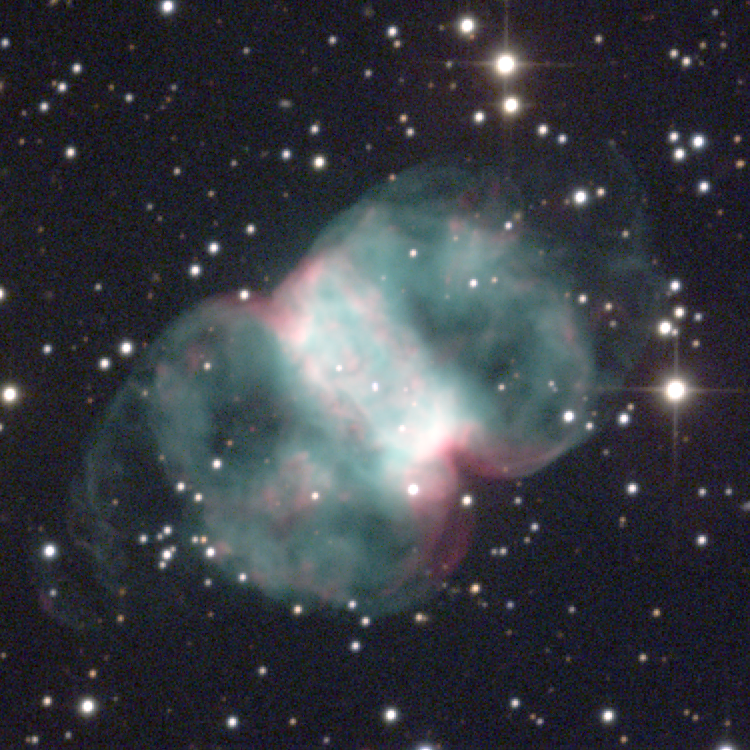

M76, NGC 650/651

The planetary nebula M76 in the constellation Perseus has been known under several names, such as the Cork, Butterfly or Barbell Nebula, but is most often called the Little Dumbbell (see the Dumbbell itself). M76 was given two NGC numbers because Herschel believed it to be an unresolved double nebula. It is one of the faintest Messier objects, with an integrated visual magnitude fainter than 12 and generally low surface brightness. The sharp edges of the central rectangular portion contrast with the large wisp-like extensions appearing as two overlapping ellipses centered on the short axis of the rectangle. The central star is still visible at a photographic magnitude of 16.5, and is variously sized from 0.6 solar masses to 0.9 solar masses at temperatures from below 100,000K to above 170,000K. Combining the observed morphology with measurements of the velocity field across the nebula, it becomes quite difficult to construct a physical model for just how this central star ejected its envelope. The two current best suggestions are a double coaxial toroid, and a distorted double coaxial toroid on the surface of a cone. Both models have some trouble reproducing both the surface brightness variations and the velocity structure, but the conical model is slightly better. Conical ejection could be due to rotation of the stellar envelope, to preferential ejection along the magnetic poles of an oblique rotator, to the structure of the extended pre-planetary phase being frozen-in, or even to the effect of a common-envelope close binary. Clearly, an explanation is not yet forthcoming, and M76 continues to be one of the more interesting and attractive planetary nebulae in the sky. Location: 01 38.8 +57 19 (1950.0), distance: about 2500 light-years but very uncertain, size: about 0.7 light-years across, obviously also uncertain. This image was created from data taken in December 1996 at the WIYN 0.9-meter Telescope. Image size 4.8 arc minutes.

Credit: N.A.Sharp/NOIRLab/NSF/AURA